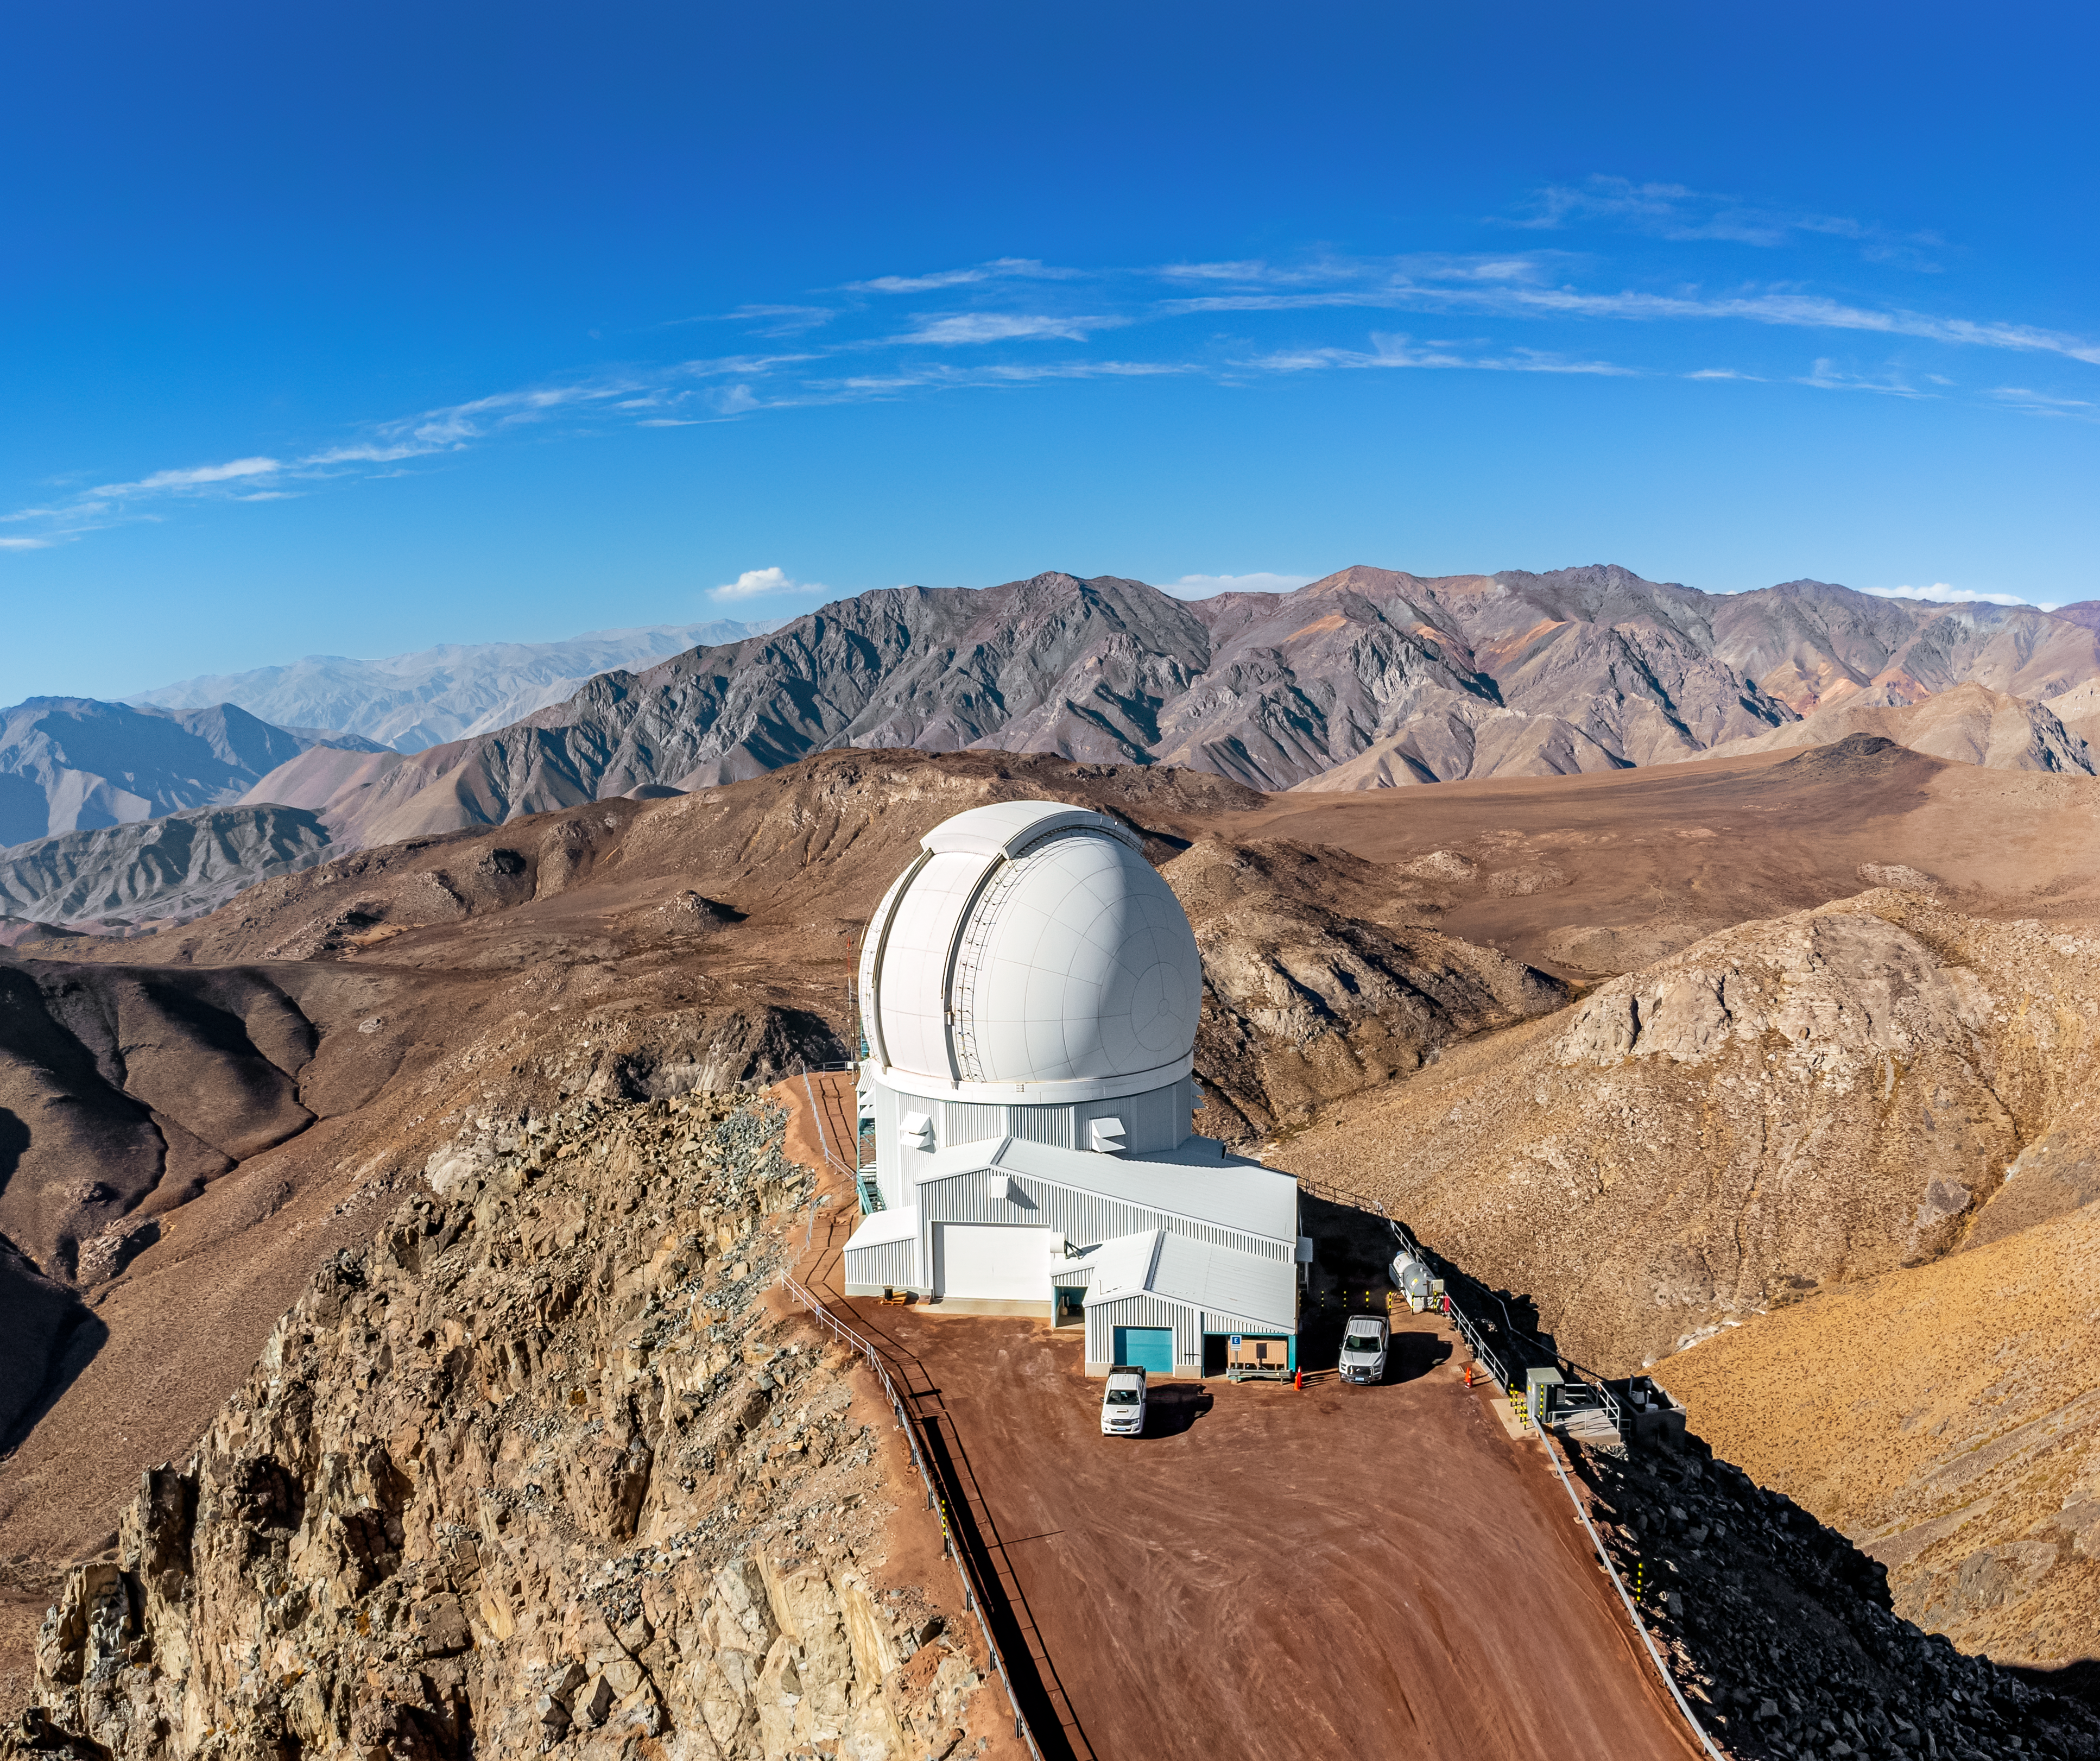

SOAR on Cerro Pachón

An aerial view of the 4.1-meter Southern Astrophysical Research (SOAR) Telescope on Cerro Pachón in Chile.

Credit: NOIRLab/NSF/AURA/T. Matsopoulos